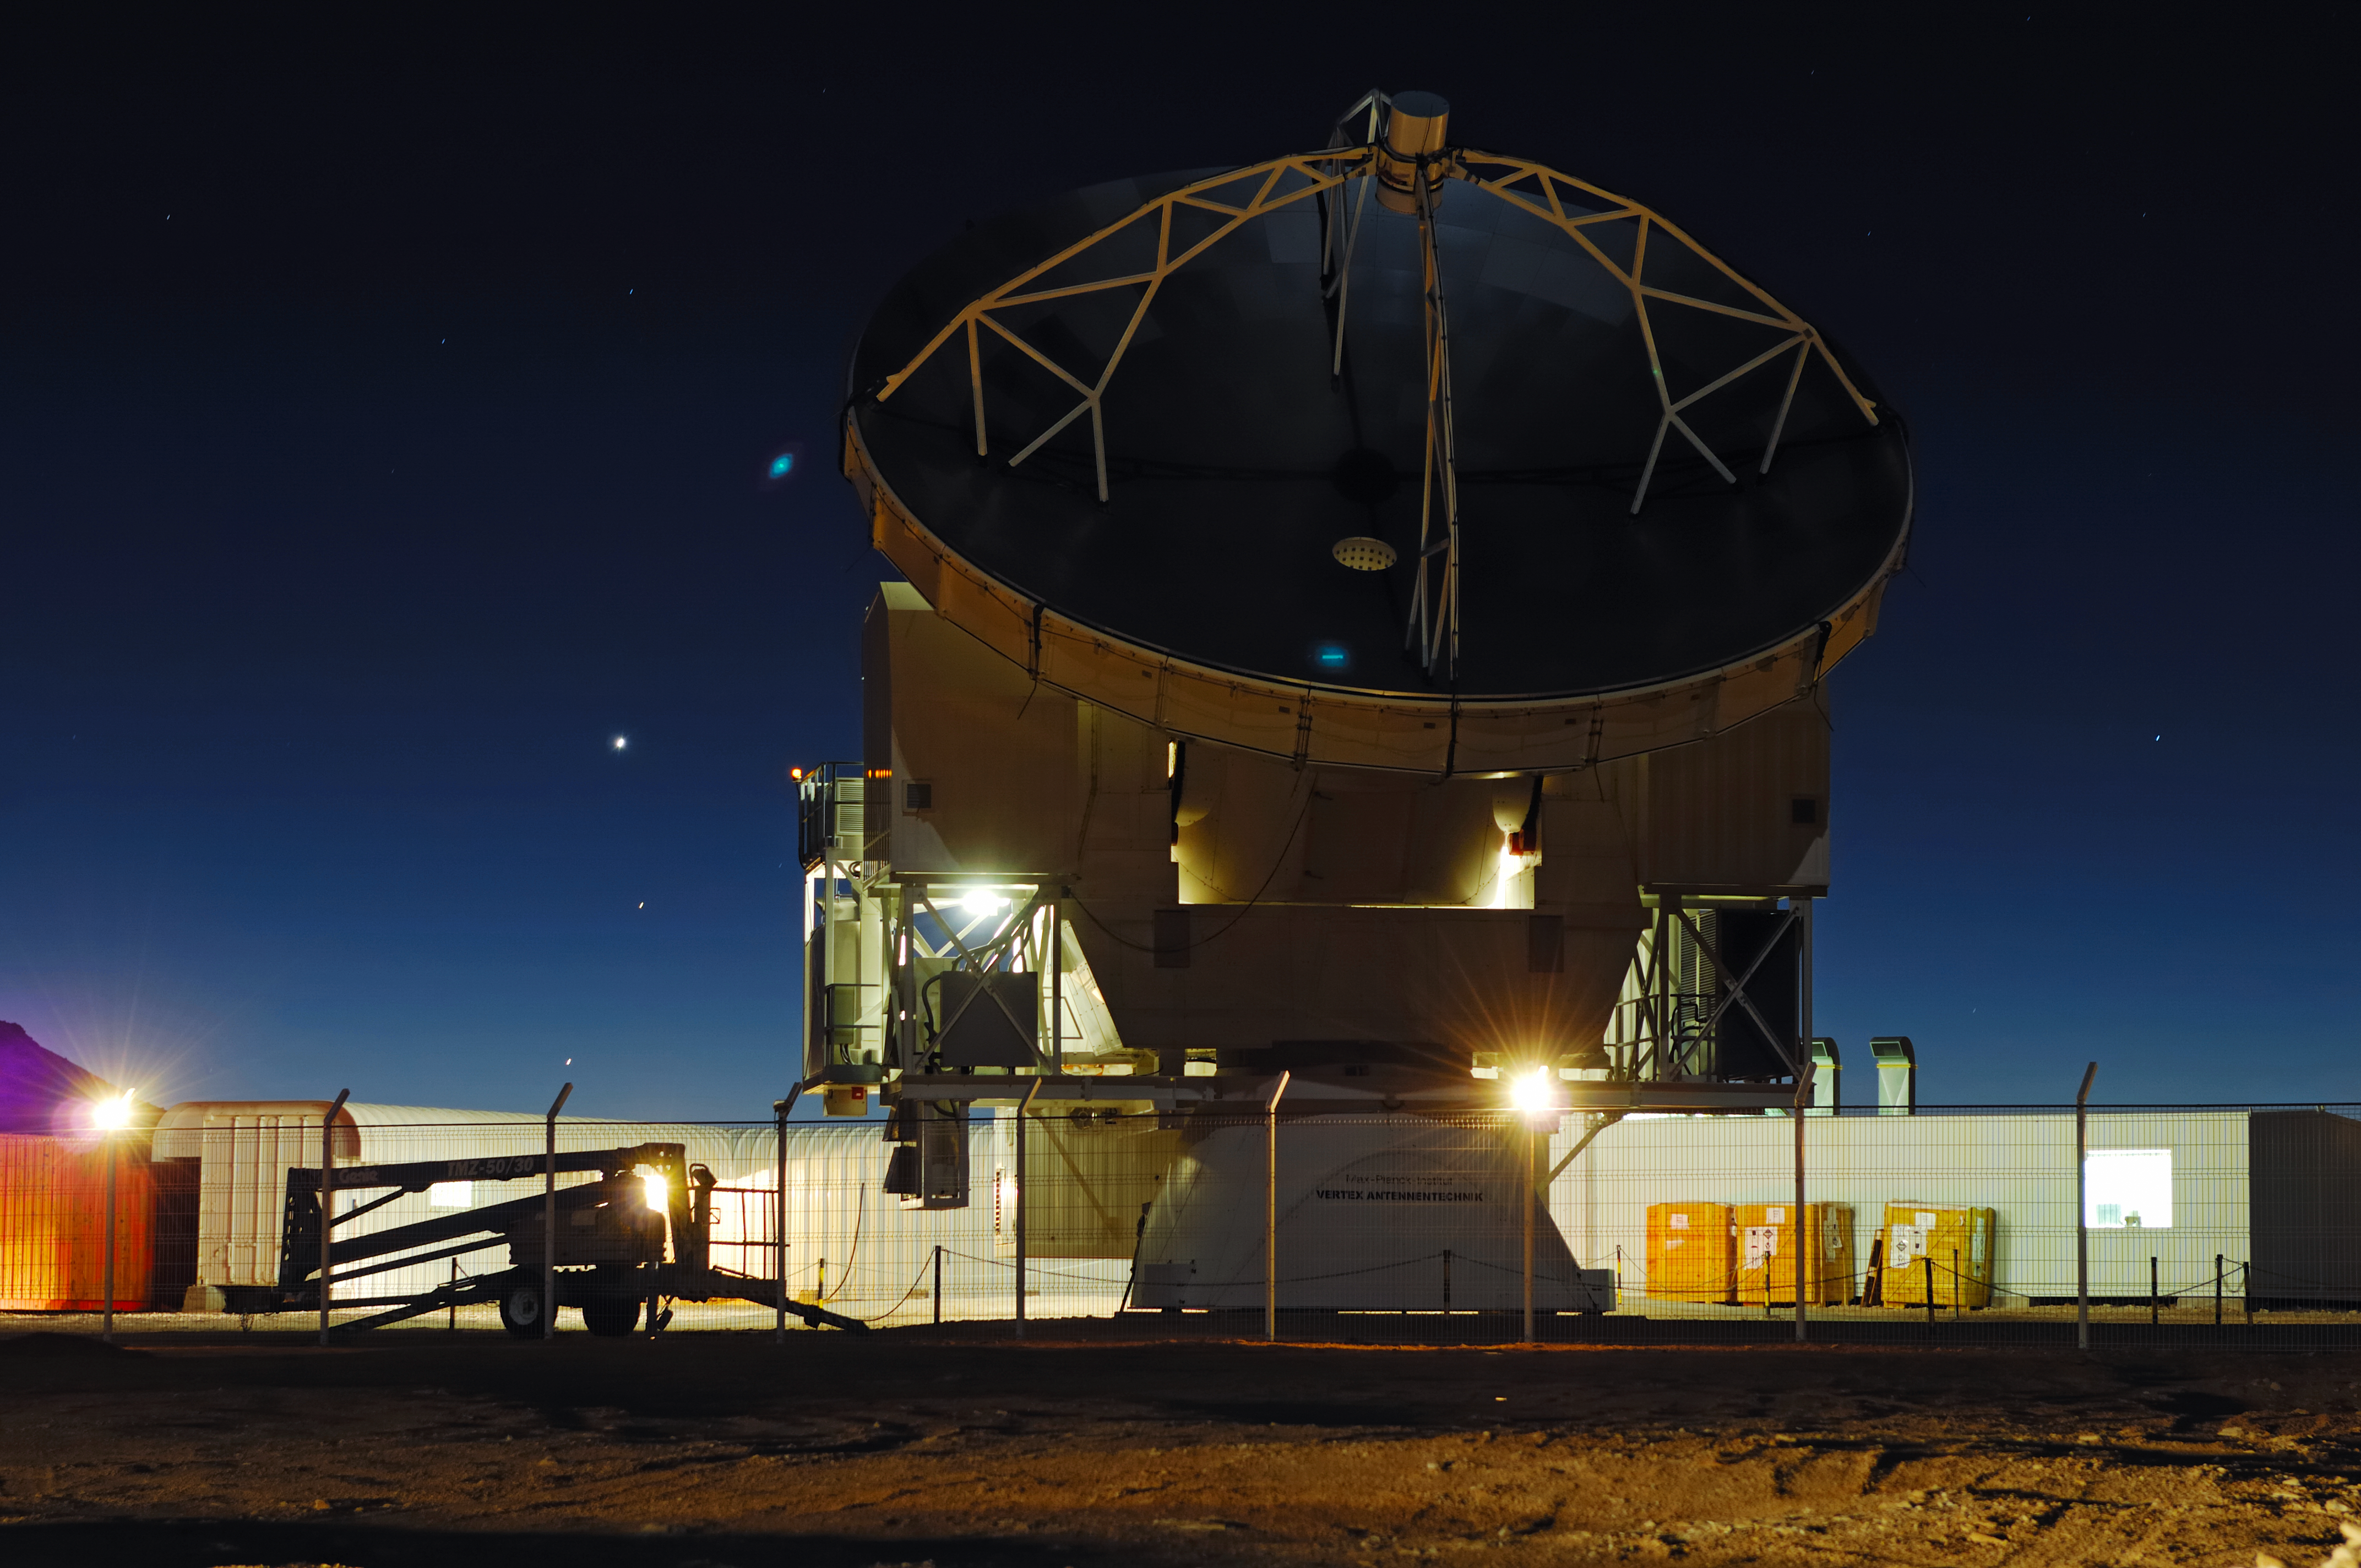

APEX at night

The Atacama Pathfinder Experiment (APEX) is a radio telescope located at 5,100 meters above sea level, at the Llano de Chajnantor Observatory in the Atacama desert, in northern Chile, 50 kilometers to the east of San Pedro de Atacama. The main dish has a diameter of 12 meters and consists of 264 aluminium panels with an average surface accuracy of 17 micrometres (r.m.s.). The telescope was officially inaugurated on September 25, 2005.

Credit: ESO/F.Kamphues